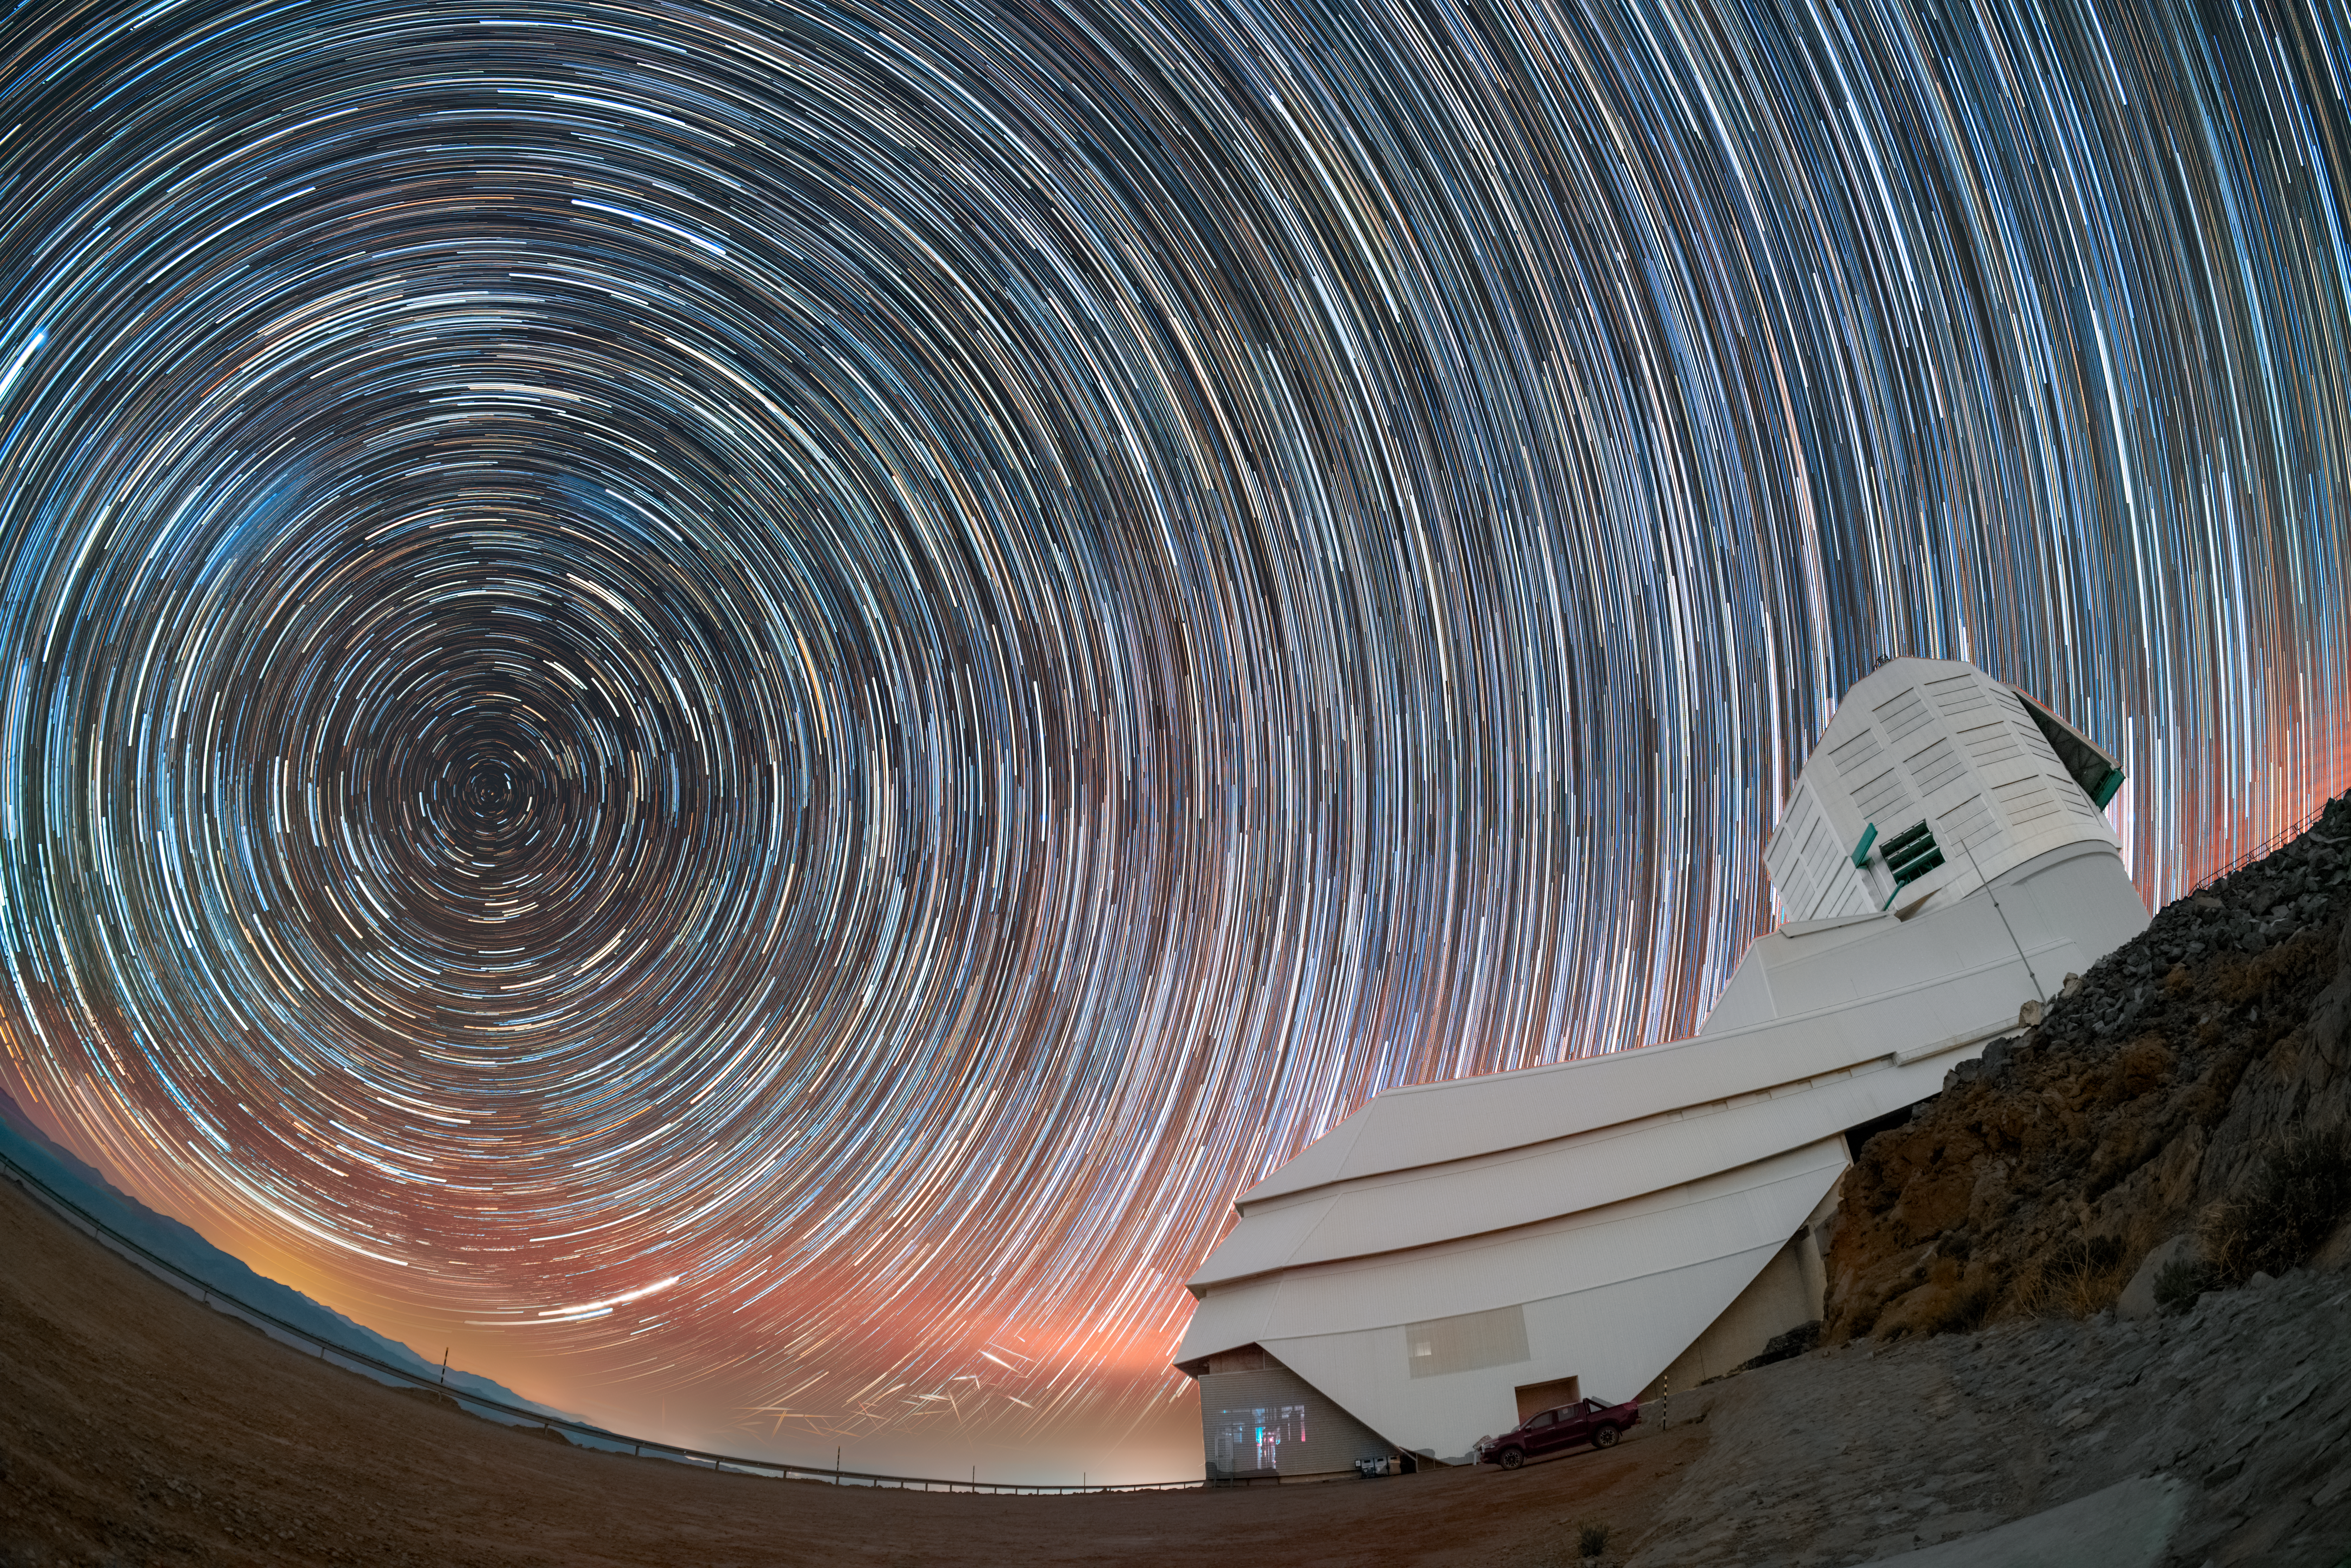

Following the Stars with Rubin

Are you dizzy yet? Mesmerizing star trails spin above Cerro Pachón, a mountain in northern Chile and home to NSF–DOE Vera C. Rubin Observatory. Rubin Observatory is jointly funded by the U.S. National Science Foundation (NSF) and the U.S. Department of Energy's Office of Science (DOE/SC). Rubin is a joint program of NSF NOIRLab and DOE’s SLAC National Accelerator Laboratory, which cooperatively operate Rubin.

The star trails in this image suggest the multitude of colors and brightnesses of stars. This extra-long-exposure image also captures the stars’ apparent movement (as well as other moving objects, such as air traffic and satellites). At the center of the circular star trails is the southern celestial pole, residing in the dim constellation of Octans (the Octant).

By observing characteristics of stars with observatories like Rubin, scientists can gain insight into stellar evolution. Rubin is expected to observe and measure about 17 billion stars during its 10-year Legacy Survey of Space and Time (LSST). Additionally, when Rubin detects a change in a star’s brightness, it will send out an alert within minutes. This will allow astronomers to investigate both short and long-term changes in stars that are difficult to monitor without continuous survey operations. These include flickers or pulses that precede supernovae, new variable stars with multi-year periods of variation, and rare events like the merging of dense neutron stars. The dazzling night will yield dazzling discoveries.

Hernán Stockebrand, the photographer, is a DevOps Engineer with Rubin Observatory and a NOIRLab Audiovisual Ambassador.

Credit: NSF–DOE Vera C. Rubin Observatory/NOIRLab/SLAC/AURA/H. Stockebrand